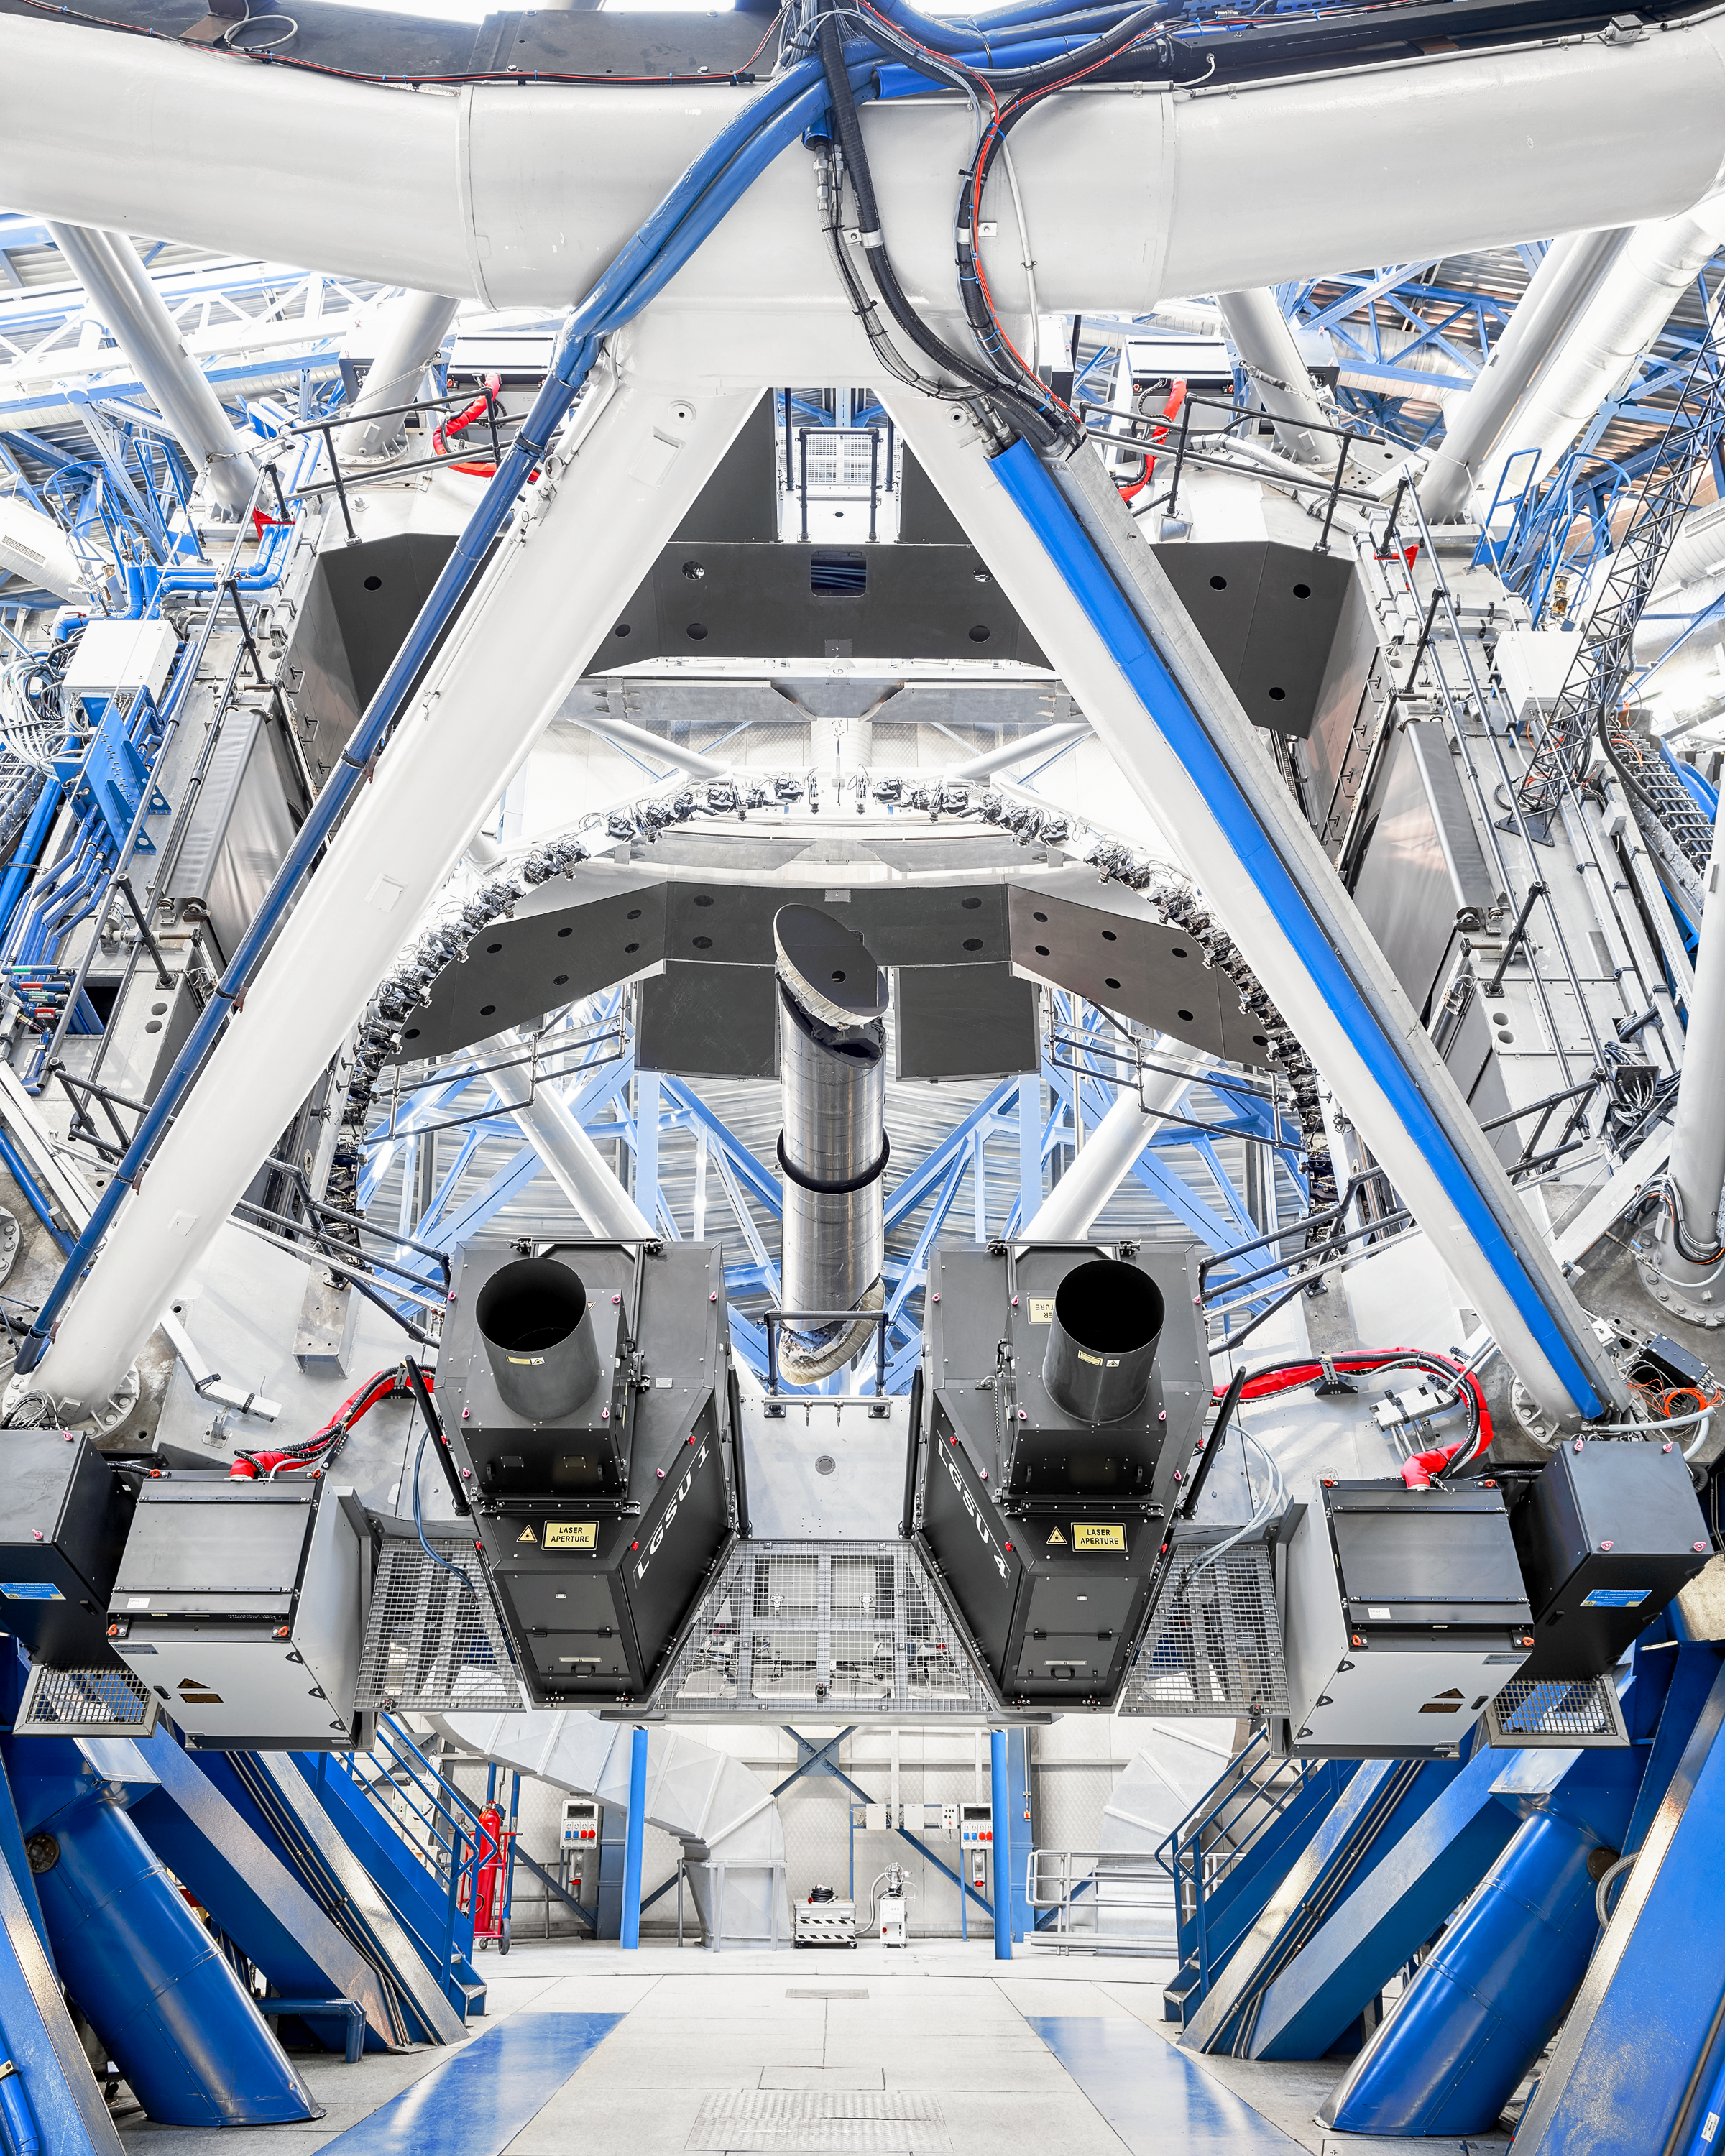

VLT mechanics

The inner workings of the Very Large Telescope (VLT) at Paranal Observatory. The VLT telescope is one of the world's most advanced optical telescopes. It uses four unit telescopes and four moveable auxiliary telescopes, to capture some of the best images ever taken in modern astronomy.

Credit: Luxy Images/ESO